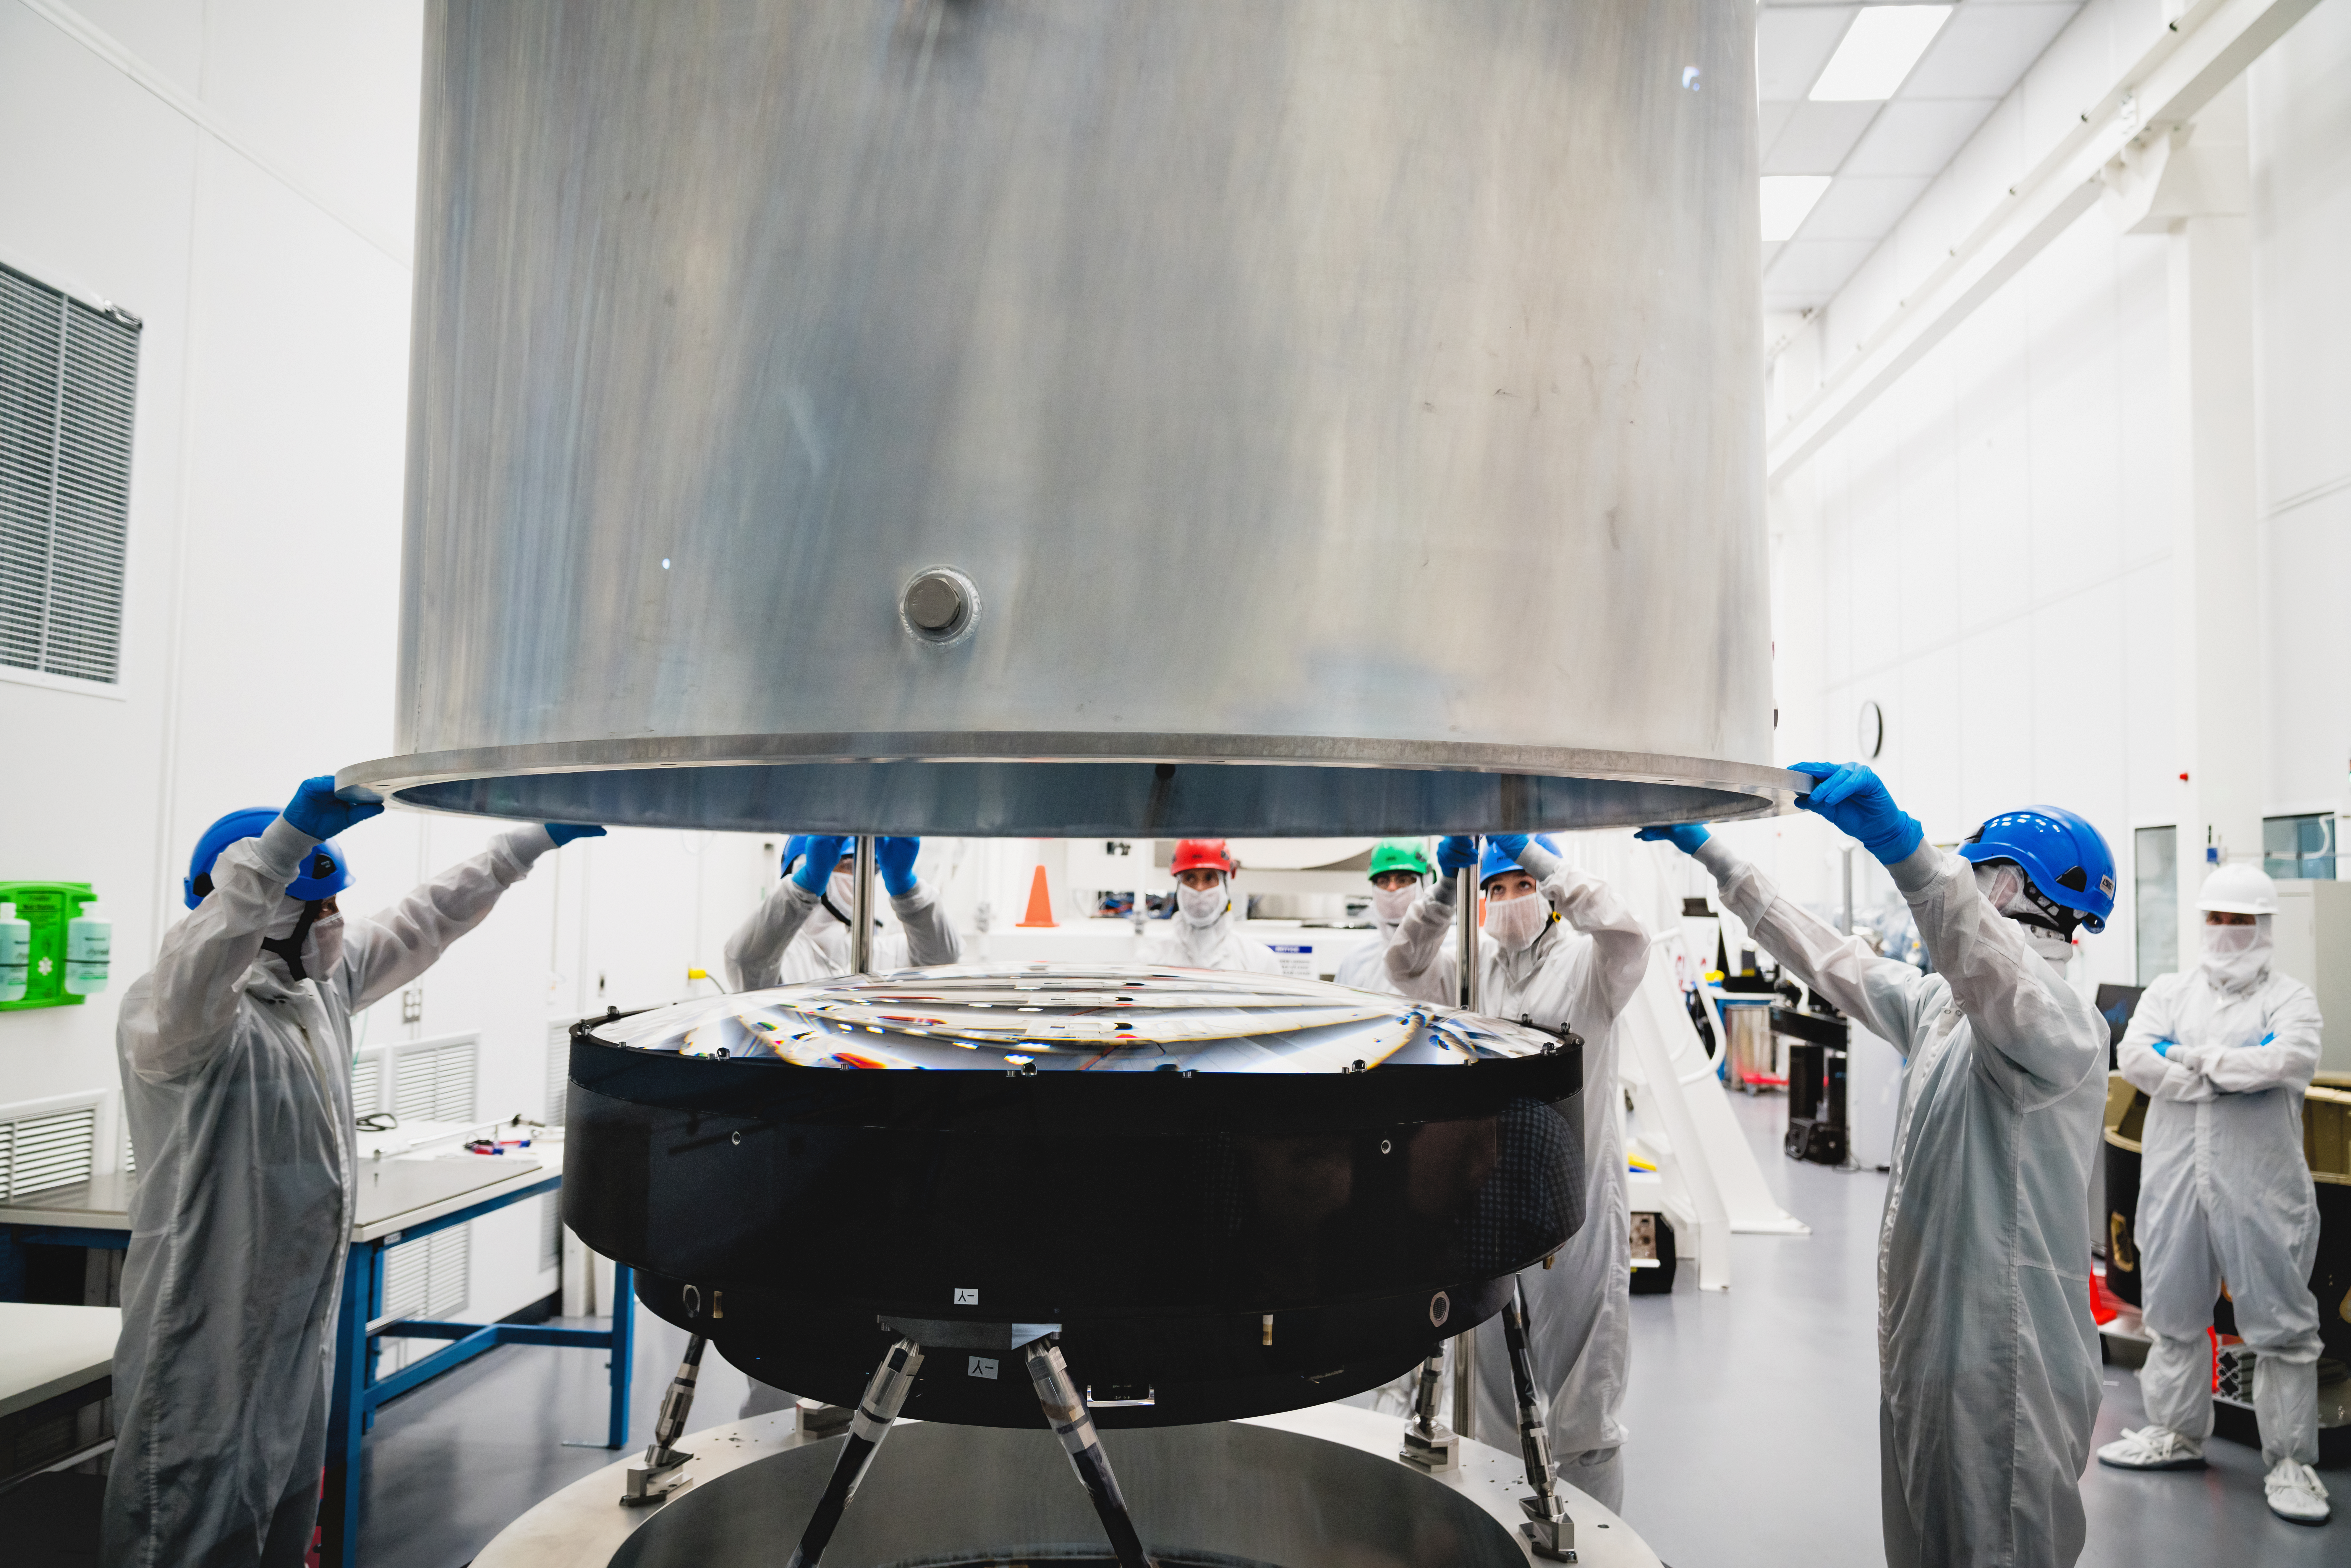

The LSST Camera Lens is here!

The largest high-performance optical lens ever fabricated (5.1 feet in diameter), seen arriving at SLAC, for the 3,200-megapixel digital camera of the Legacy Survey of Space and Time (LSST). The lens is mounted with a smaller companion lens (3.9 feet in diameter) in a carbon fiber structure. Both lenses have been built over the past five years by Boulder, Colorado-based Ball Aerospace and Technologies Corp. and its subcontractor, Tucson-based Arizona Optical Systems. Read more in the press release.

Credit: Farrin Abbott / SLAC National Accelerator Laboratory